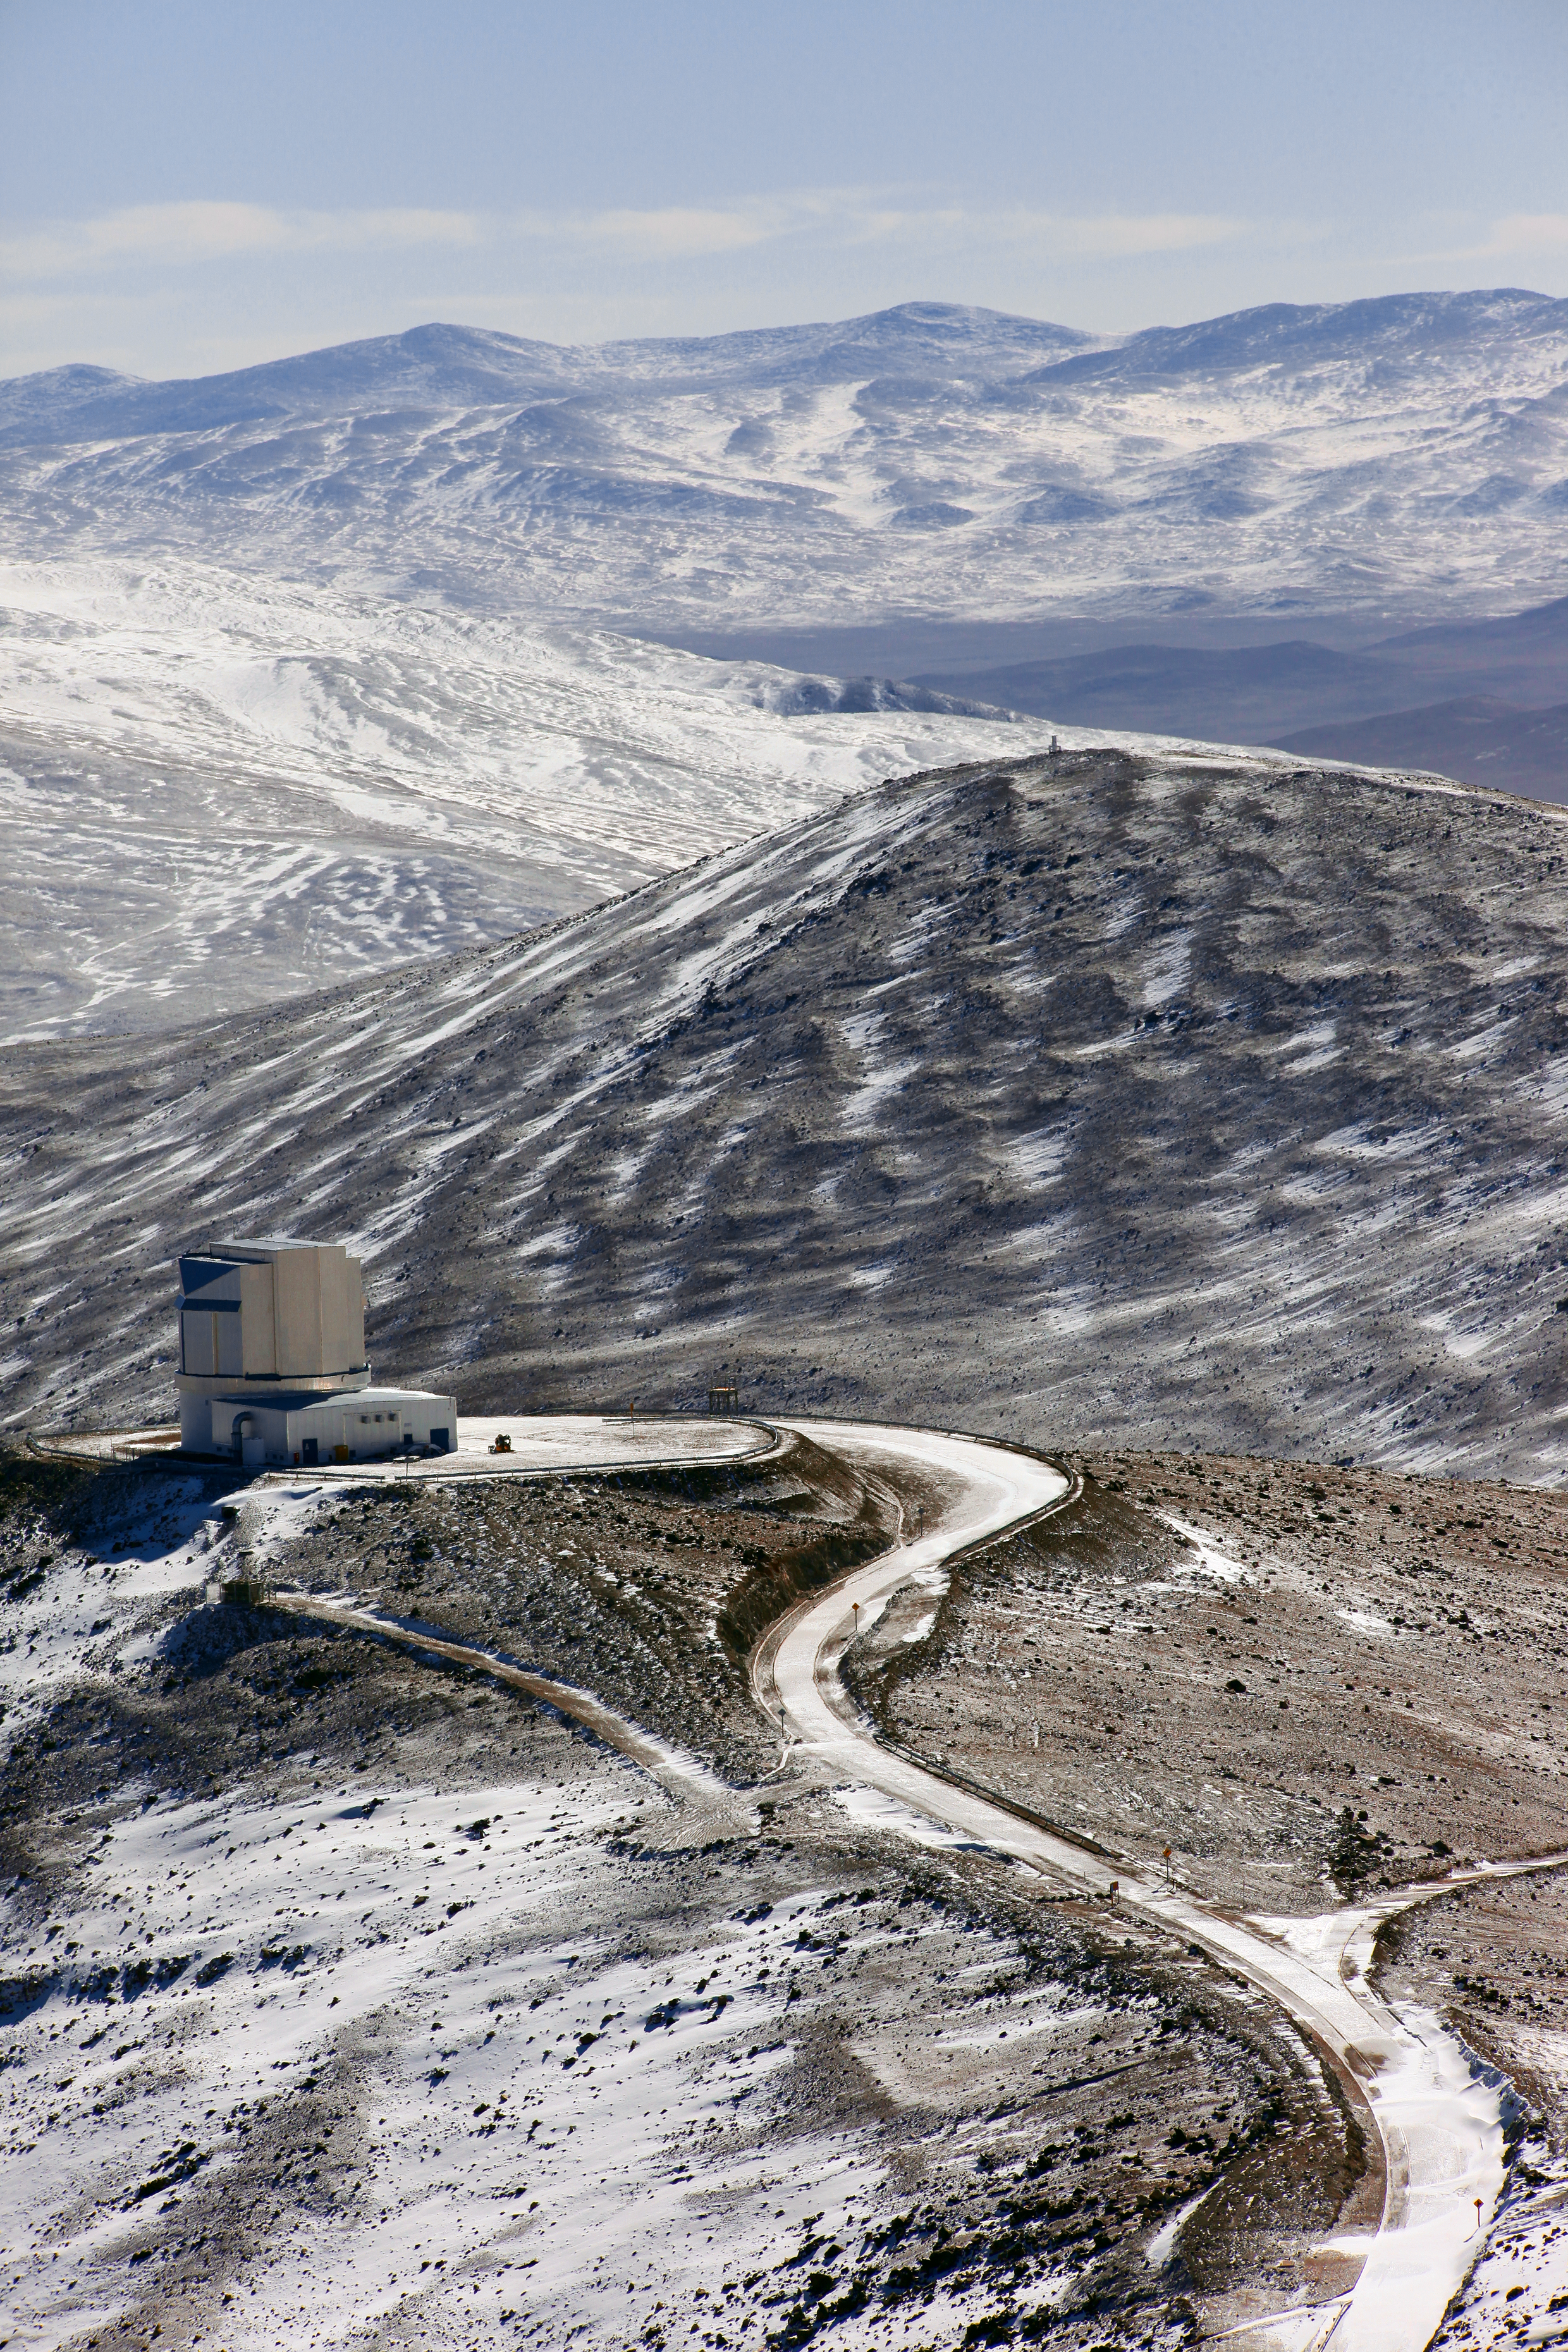

Winter view over VISTA

View of the VISTA survey telescope during winter, an image taken by ESO Photo Ambassador Stephane Guisard.

Credit: ESO/S. Guisard (www.eso.org/~sguisard)